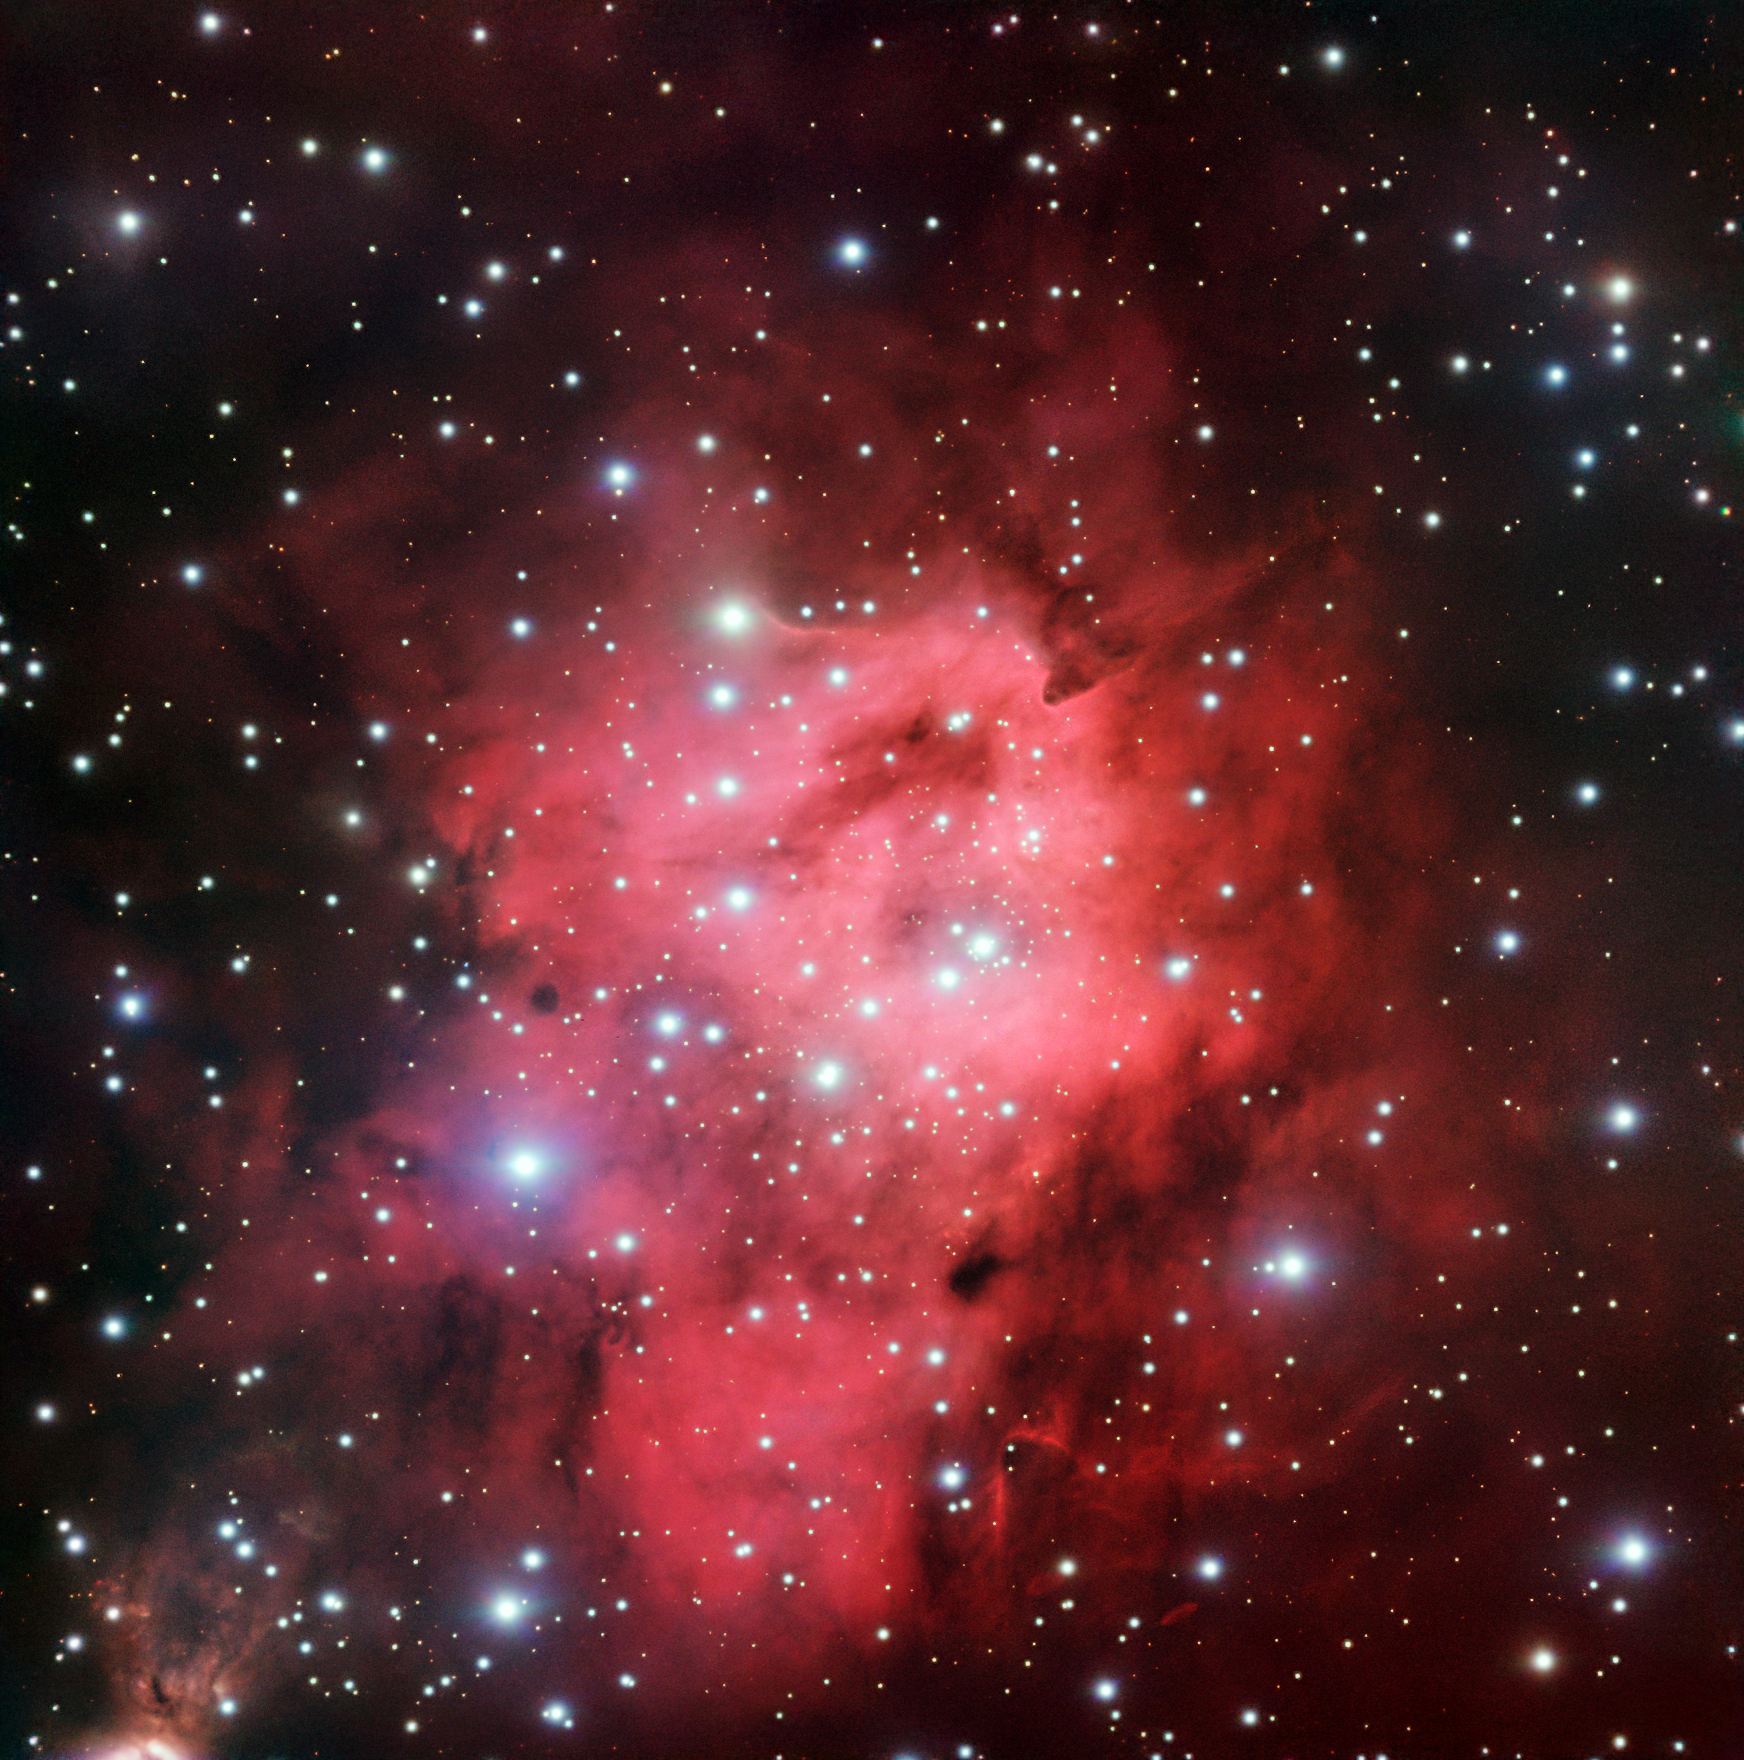

A starry superbubble

This gently glowing area of sky is actually a hot bubble of hydrogen gas — named Sh 2-305 — that has been bombarded by intense radiation from nearby stars. Such gas clouds are known as emission nebulae, or HII regions (pronounced “H-two”). The radiation in question is in the ultraviolet part of the spectrum and is thought to emanate from at least two O-type stars, and likely several others. This stellar class is the brightest and hottest that we know of — such stars can be up to 90 times as massive as the Sun, and an incredible one million times as bright.

Together with five neighbouring bubbles, Sh 2-305 belongs to a giant complex of dense clouds of dust and gas and, on a larger scale, an enormous ring called the GS234-02 star-forming supershell (located in the Perseus arm of the Milky Way, in the constellation of Puppis).

This image was obtained under the ESO Cosmic Gems programme, an outreach initiative to produce images of interesting, intriguing or visually attractive objects using ESO telescopes, for the purposes of education and public outreach. The programme makes use of telescope time that cannot be used for science observations. All data collected may also be suitable for scientific purposes, and are made available to astronomers through ESO’s science archive.

Credit: ESO